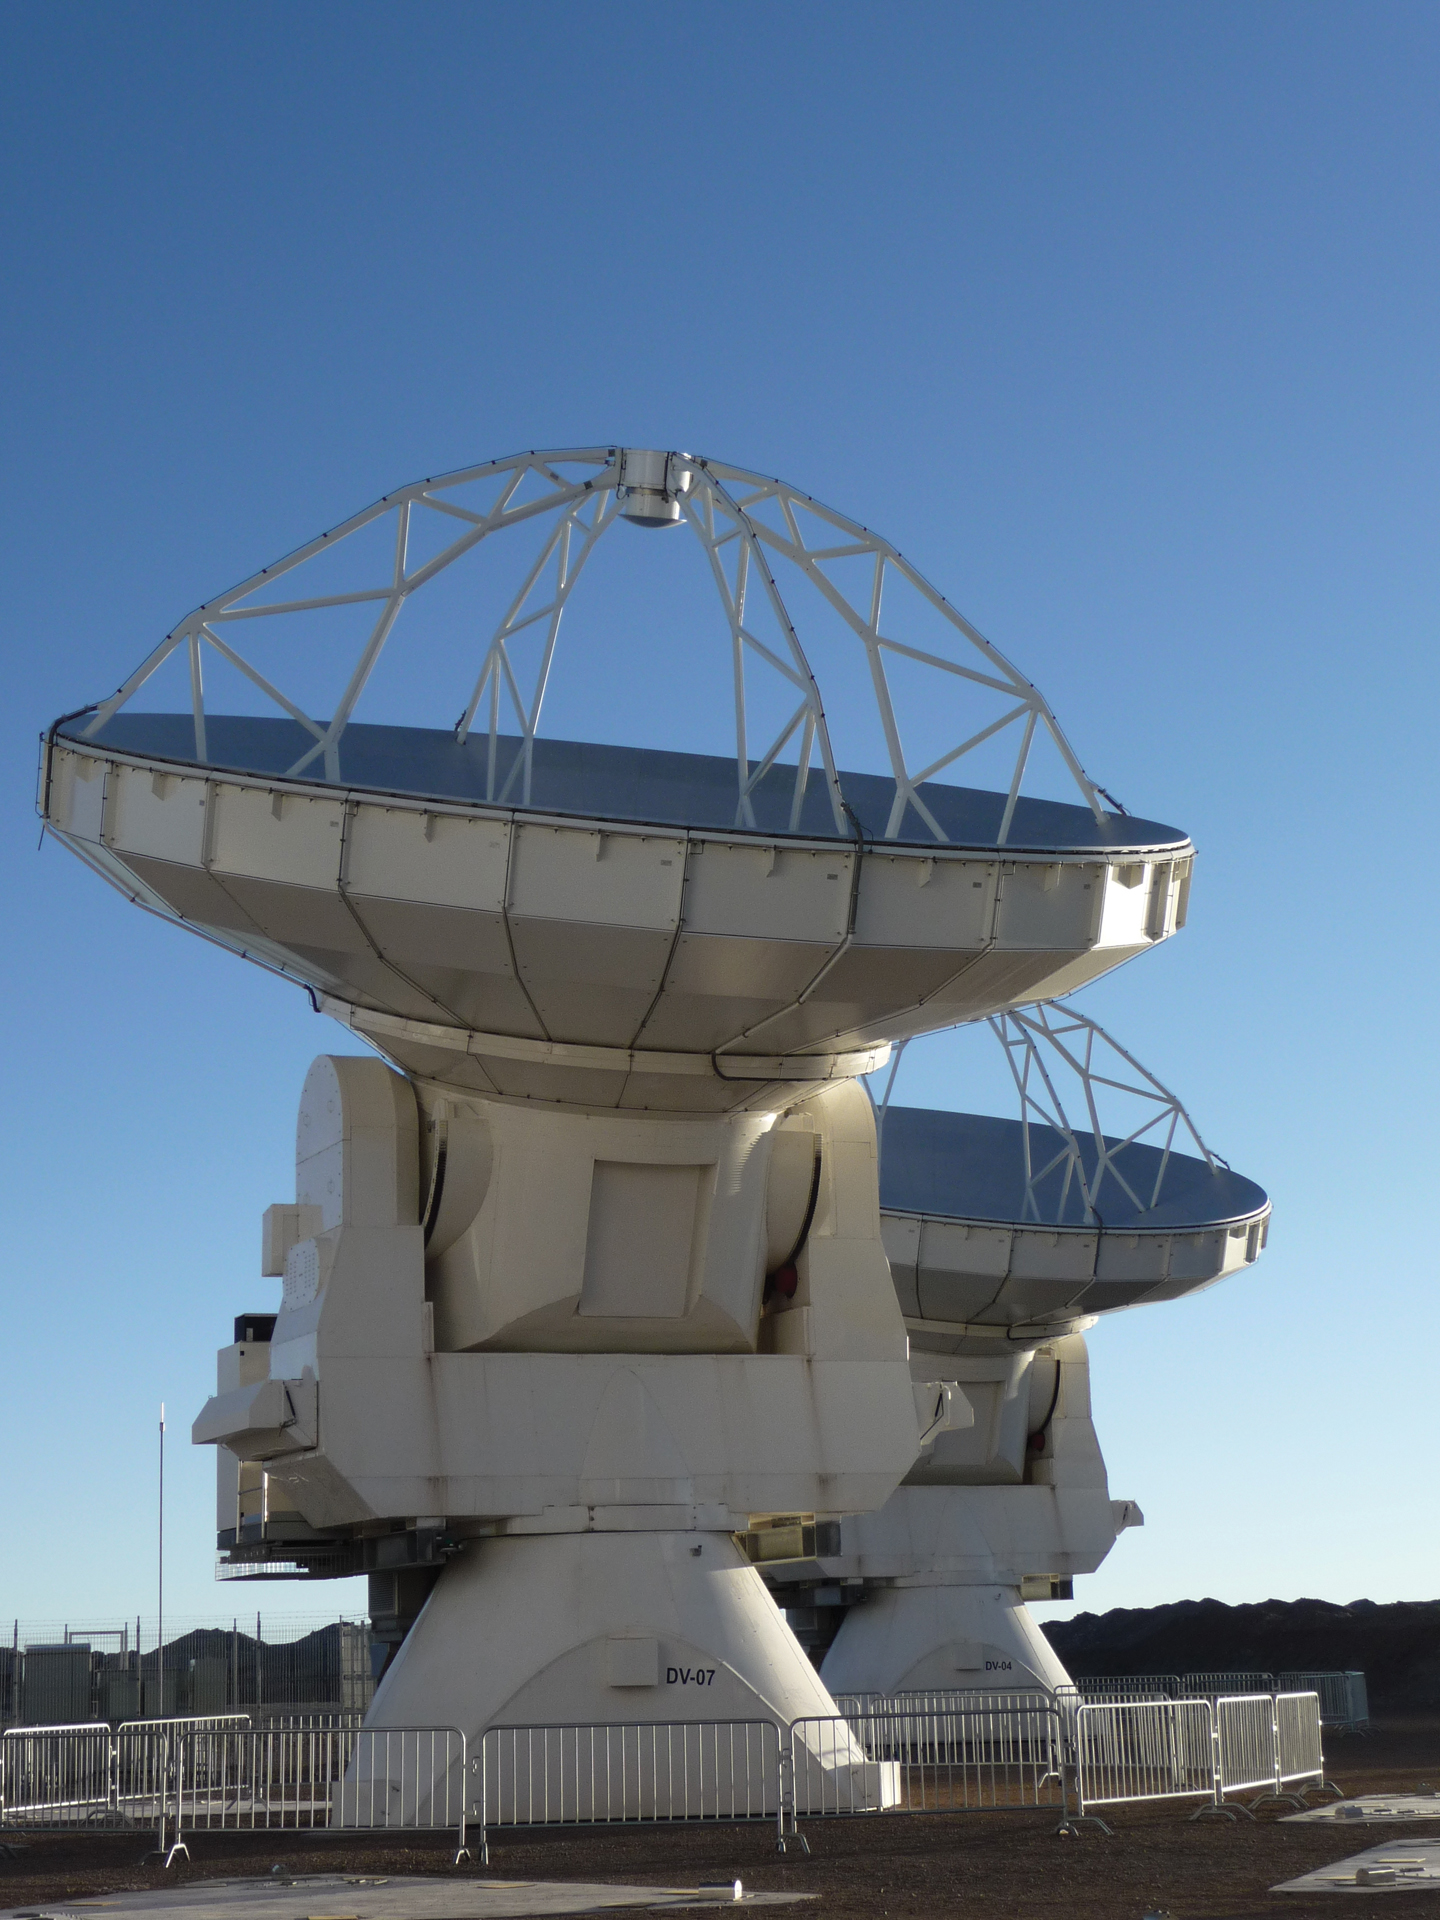

Two North American Antennas at ALMA

These two North American 12-meter ALMA antennas were undergoing a test: observing the same object for the first time as a pair. The combined radio waves they created, called “first fringes,” showed ALMA astronomers that these two were ready for adoption into the array.

Credit: NRAO/AUI/NSF